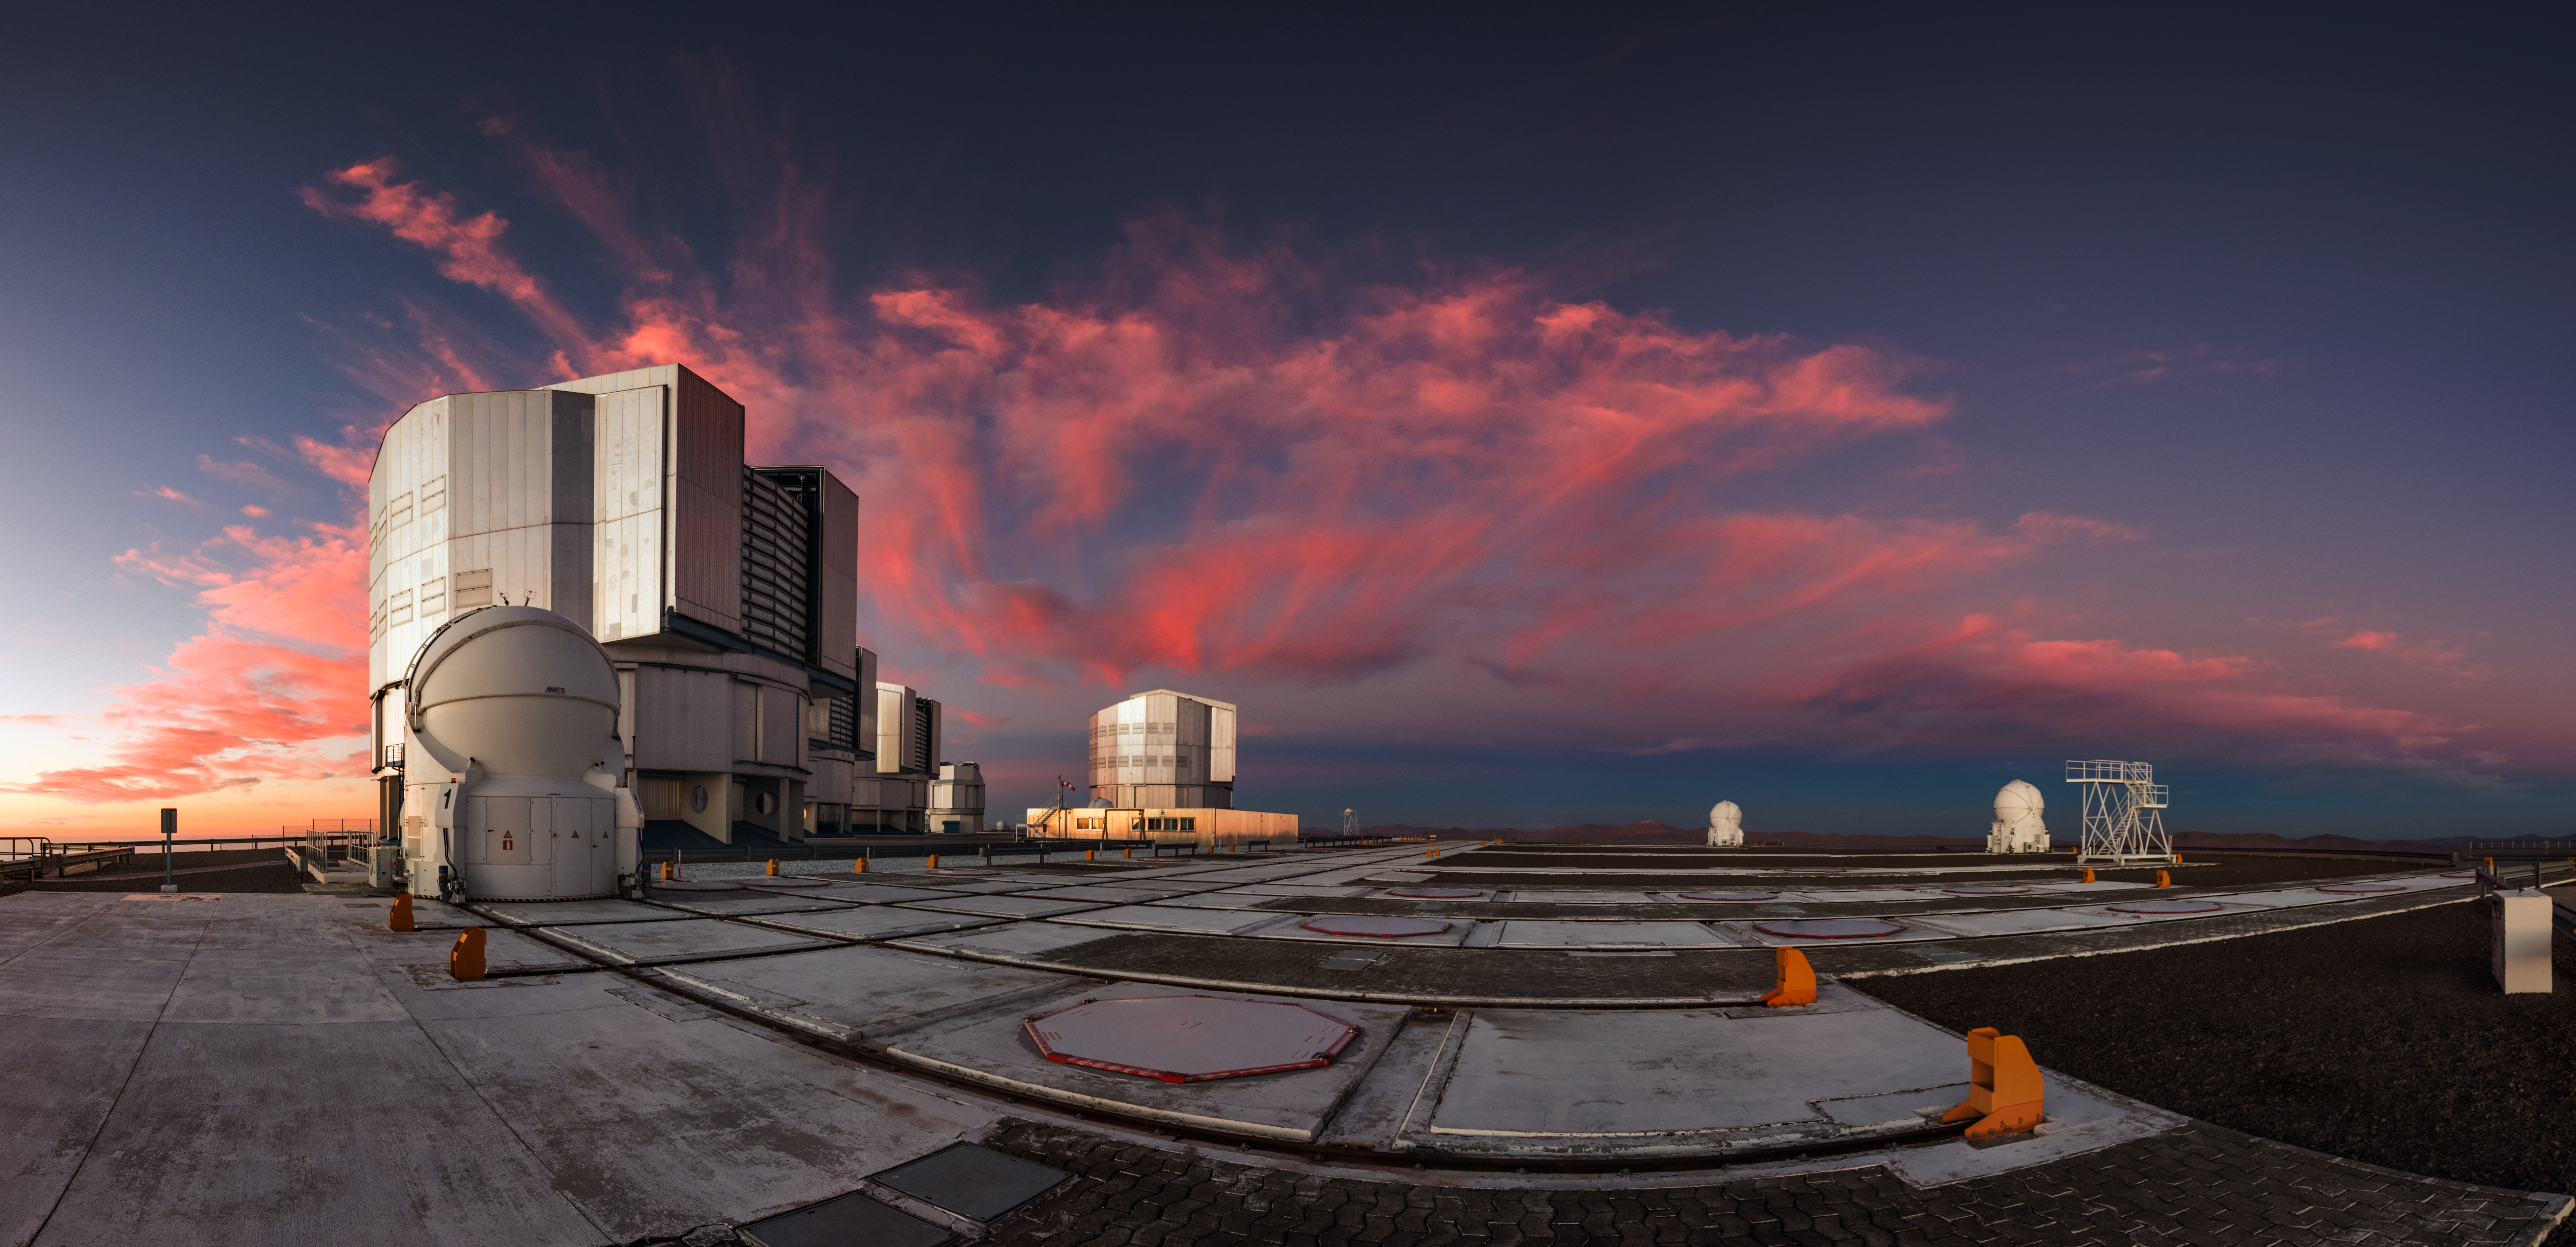

Picturesque Paranal

Among the most innovative and powerful telescopes in the world, ESO's Very Large Telescope (VLT) at Paranal Observatory in Chile can observe the Universe in stunning detail. The larger telescopes are Unit Telescopes (UTs), while the smaller ones, with rounded tops, are Auxiliary Telescopes (ATs). The ATs are positioned on rails, and can be moved around the observatory to get a better view on the Universe.

Credit: ESO/Y. Beletsky